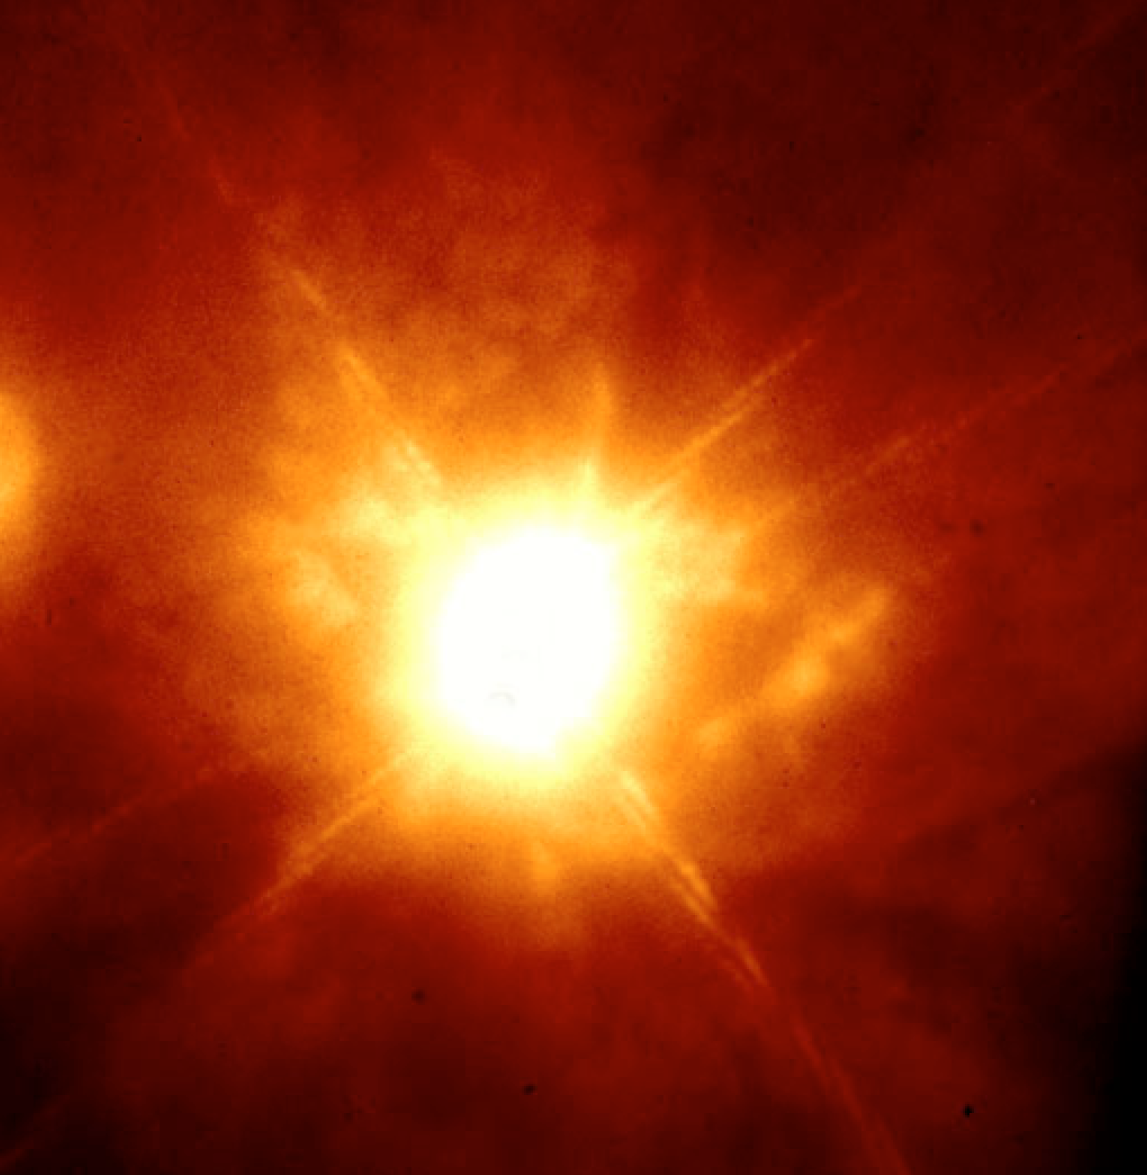

K-band image of the unstable star Eta Carinae

Eta Carinae is one of the heaviest and most luminous stars known. Its mass probably exceeds 100 solar masses, and the star is about 4 million times brighter than the Sun. Such a massive star has a comparatively short lifetime of about 1 million years; when measured in the cosmic timescale, Eta Carinae must have formed quite recently. This star is highly unstable and prone to violent outbursts. These outbursts are caused by the very high radiation pressure at the star's upper layers, which blows significant portions of the matter at the "surface" into space during eruptions that may rage for several years. The last of these outbursts occurred between 1835 and 1855, peaking in 1843. Despite its large distance from Earth of some 7,500 to 10,000 light-years, Eta Carinae briefly became the second brightest star in the sky at that time (with an apparent magnitude -1), surpassed only by Sirius. This image is an infrared narrow K-band image of the massive star Eta Carinae. The image quality is difficult to estimate because the central star saturated the detector, but the clear structure of the diffraction spikes and the size of the smallest features visible in the photo indicate a near-diffraction limited performance. The field measures about 6.5 x 6.5 square arcsec.

Credit: ESO